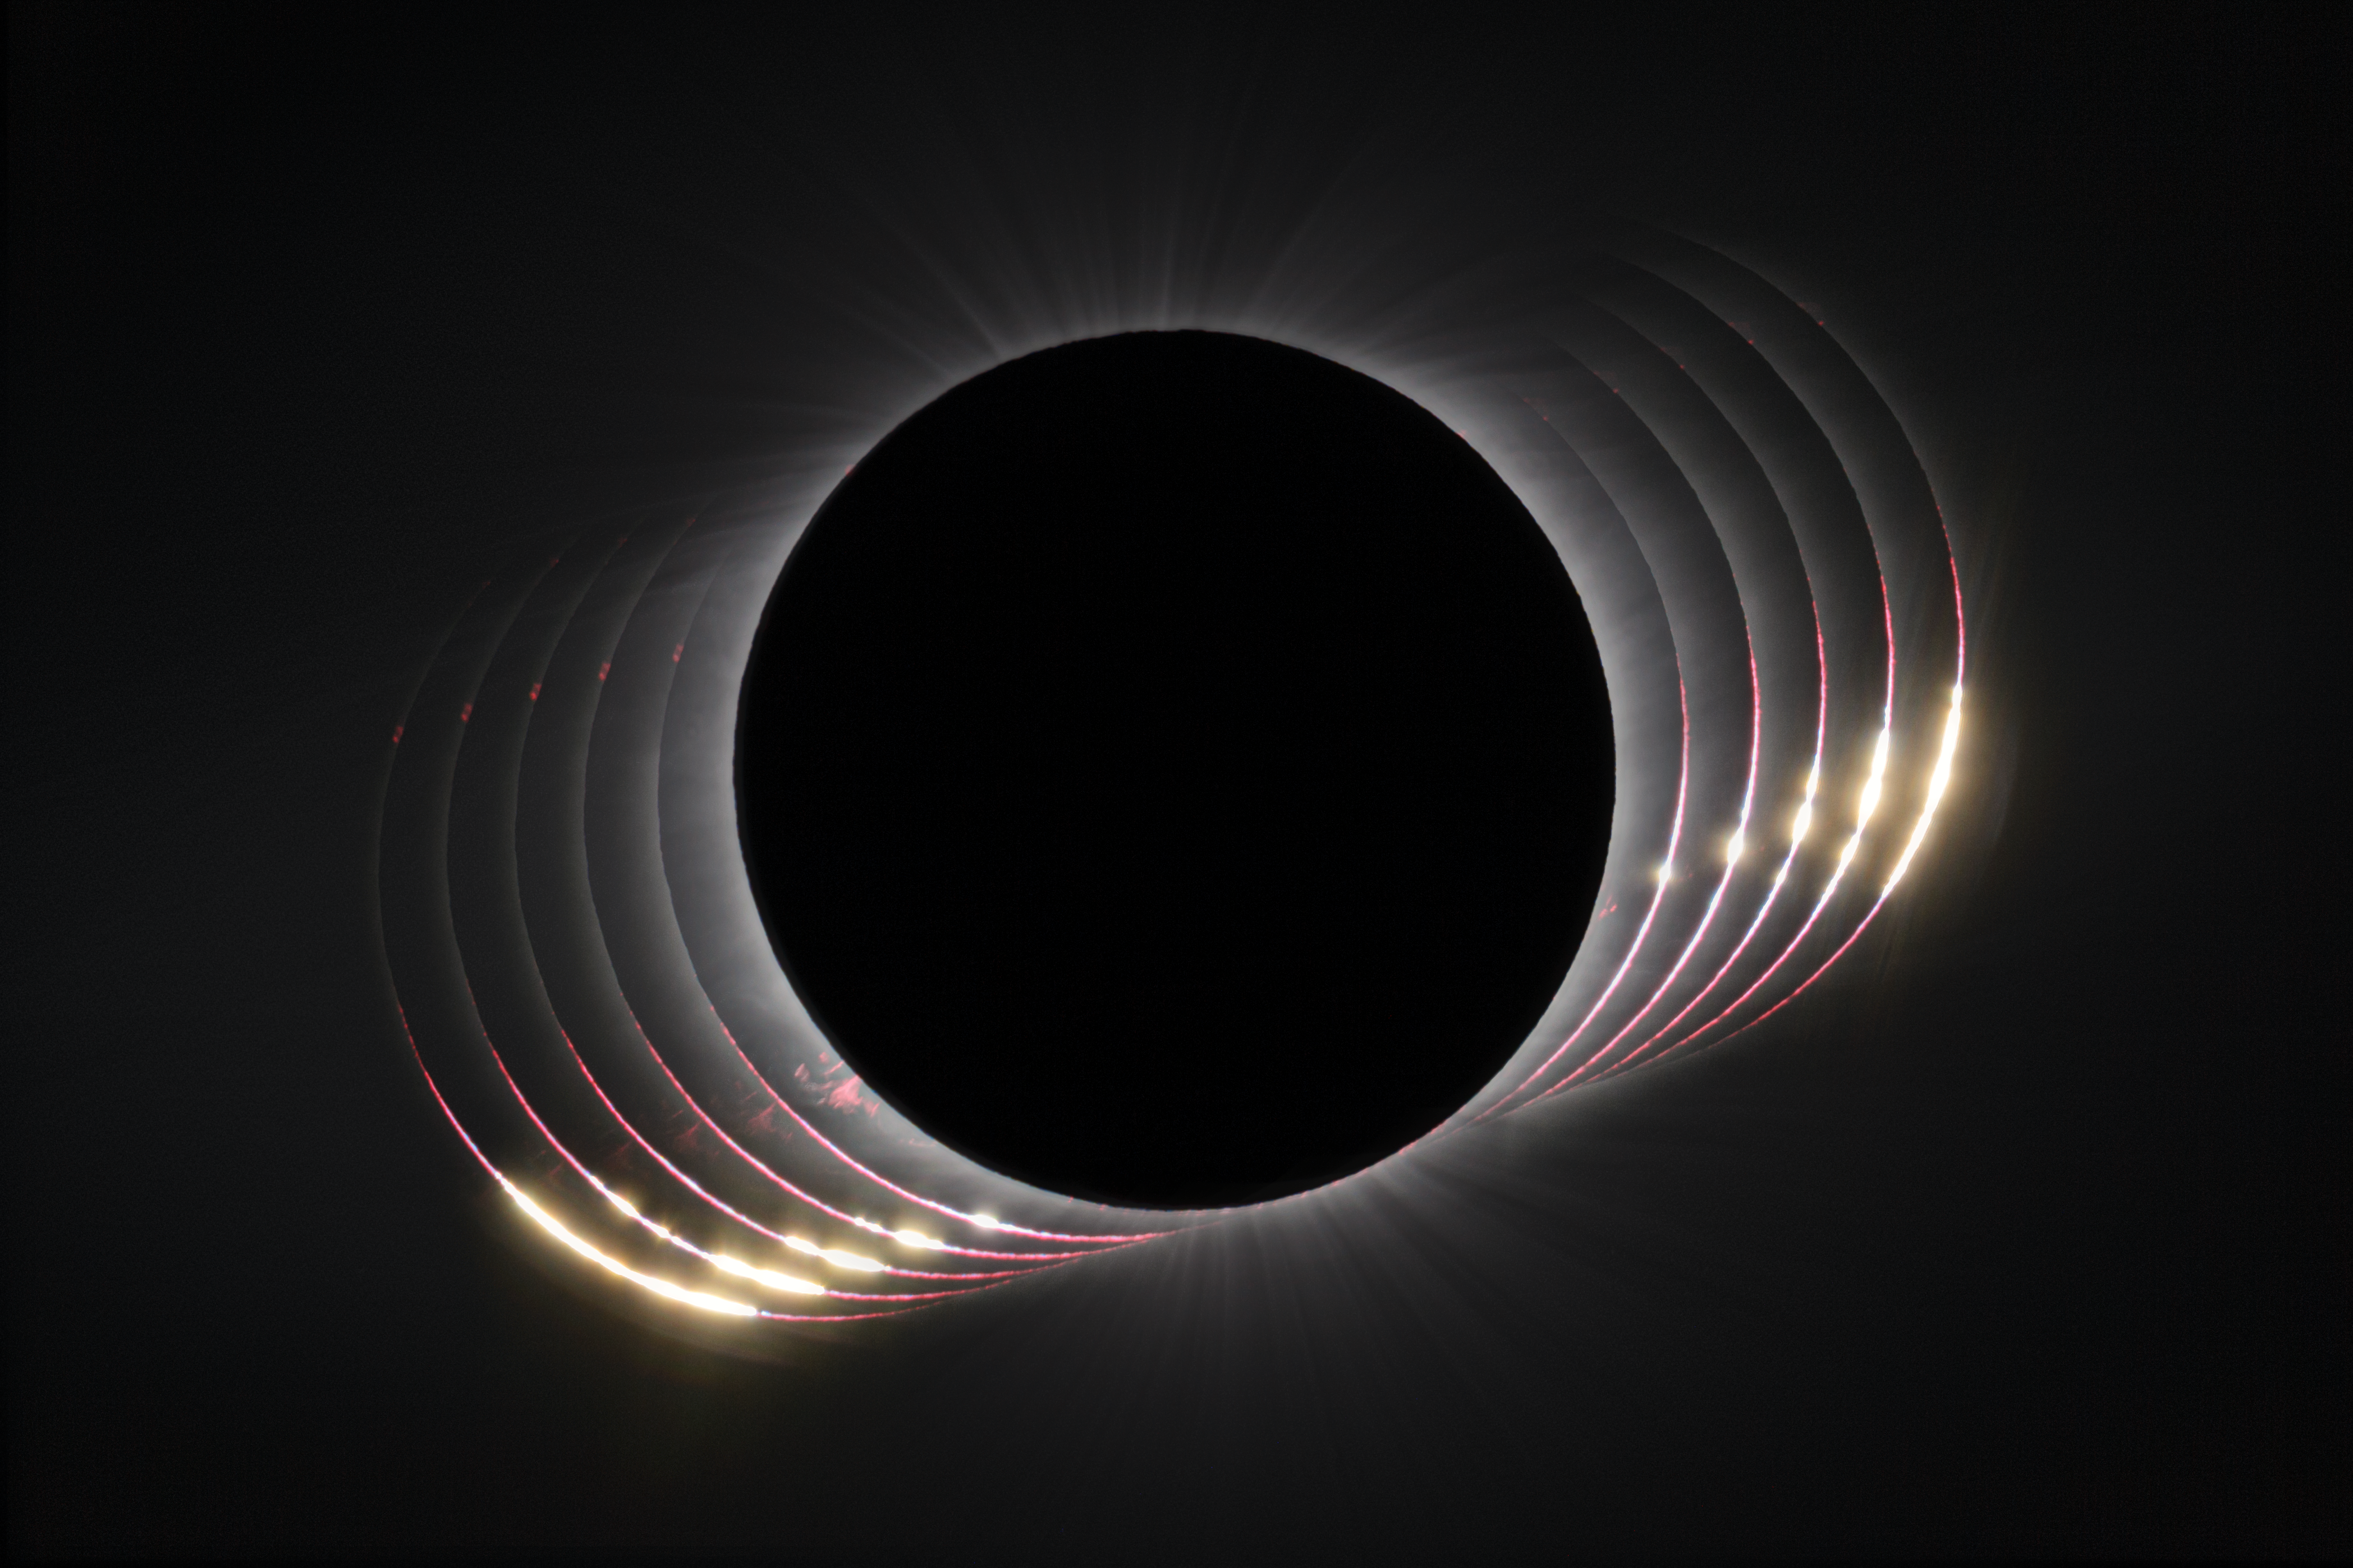

Baily's Beads

This image highlights Baily's Beads, a feature of total solar eclipses that are visible at the very beginning and the very end of totality. It's composed of a series of images taken during a total solar eclipse visible from ESO's La Silla Observatory on 2 July 2019.

Baily's Beads are caused by the Moon's mountains, valleys, and craters. These surface features create an uneven edge of the Moon, where small "beads" of sunlight still shine through the lowest parts for a few moments after the rest of the Sun is covered. In this picture, multiple images taken in quick succession show that the beads disappear and appear in stages, with only the very deepest valley and craters allowing the sunlight to shine through closest to totality. The phenomenon is named after Francis Baily, a British astronomer whose observations in the early 1800s first widely publicised their existence. Appropriately, 2019 was the 245th anniversary of Baily's birth.

Credit: P. Horálek/ESO